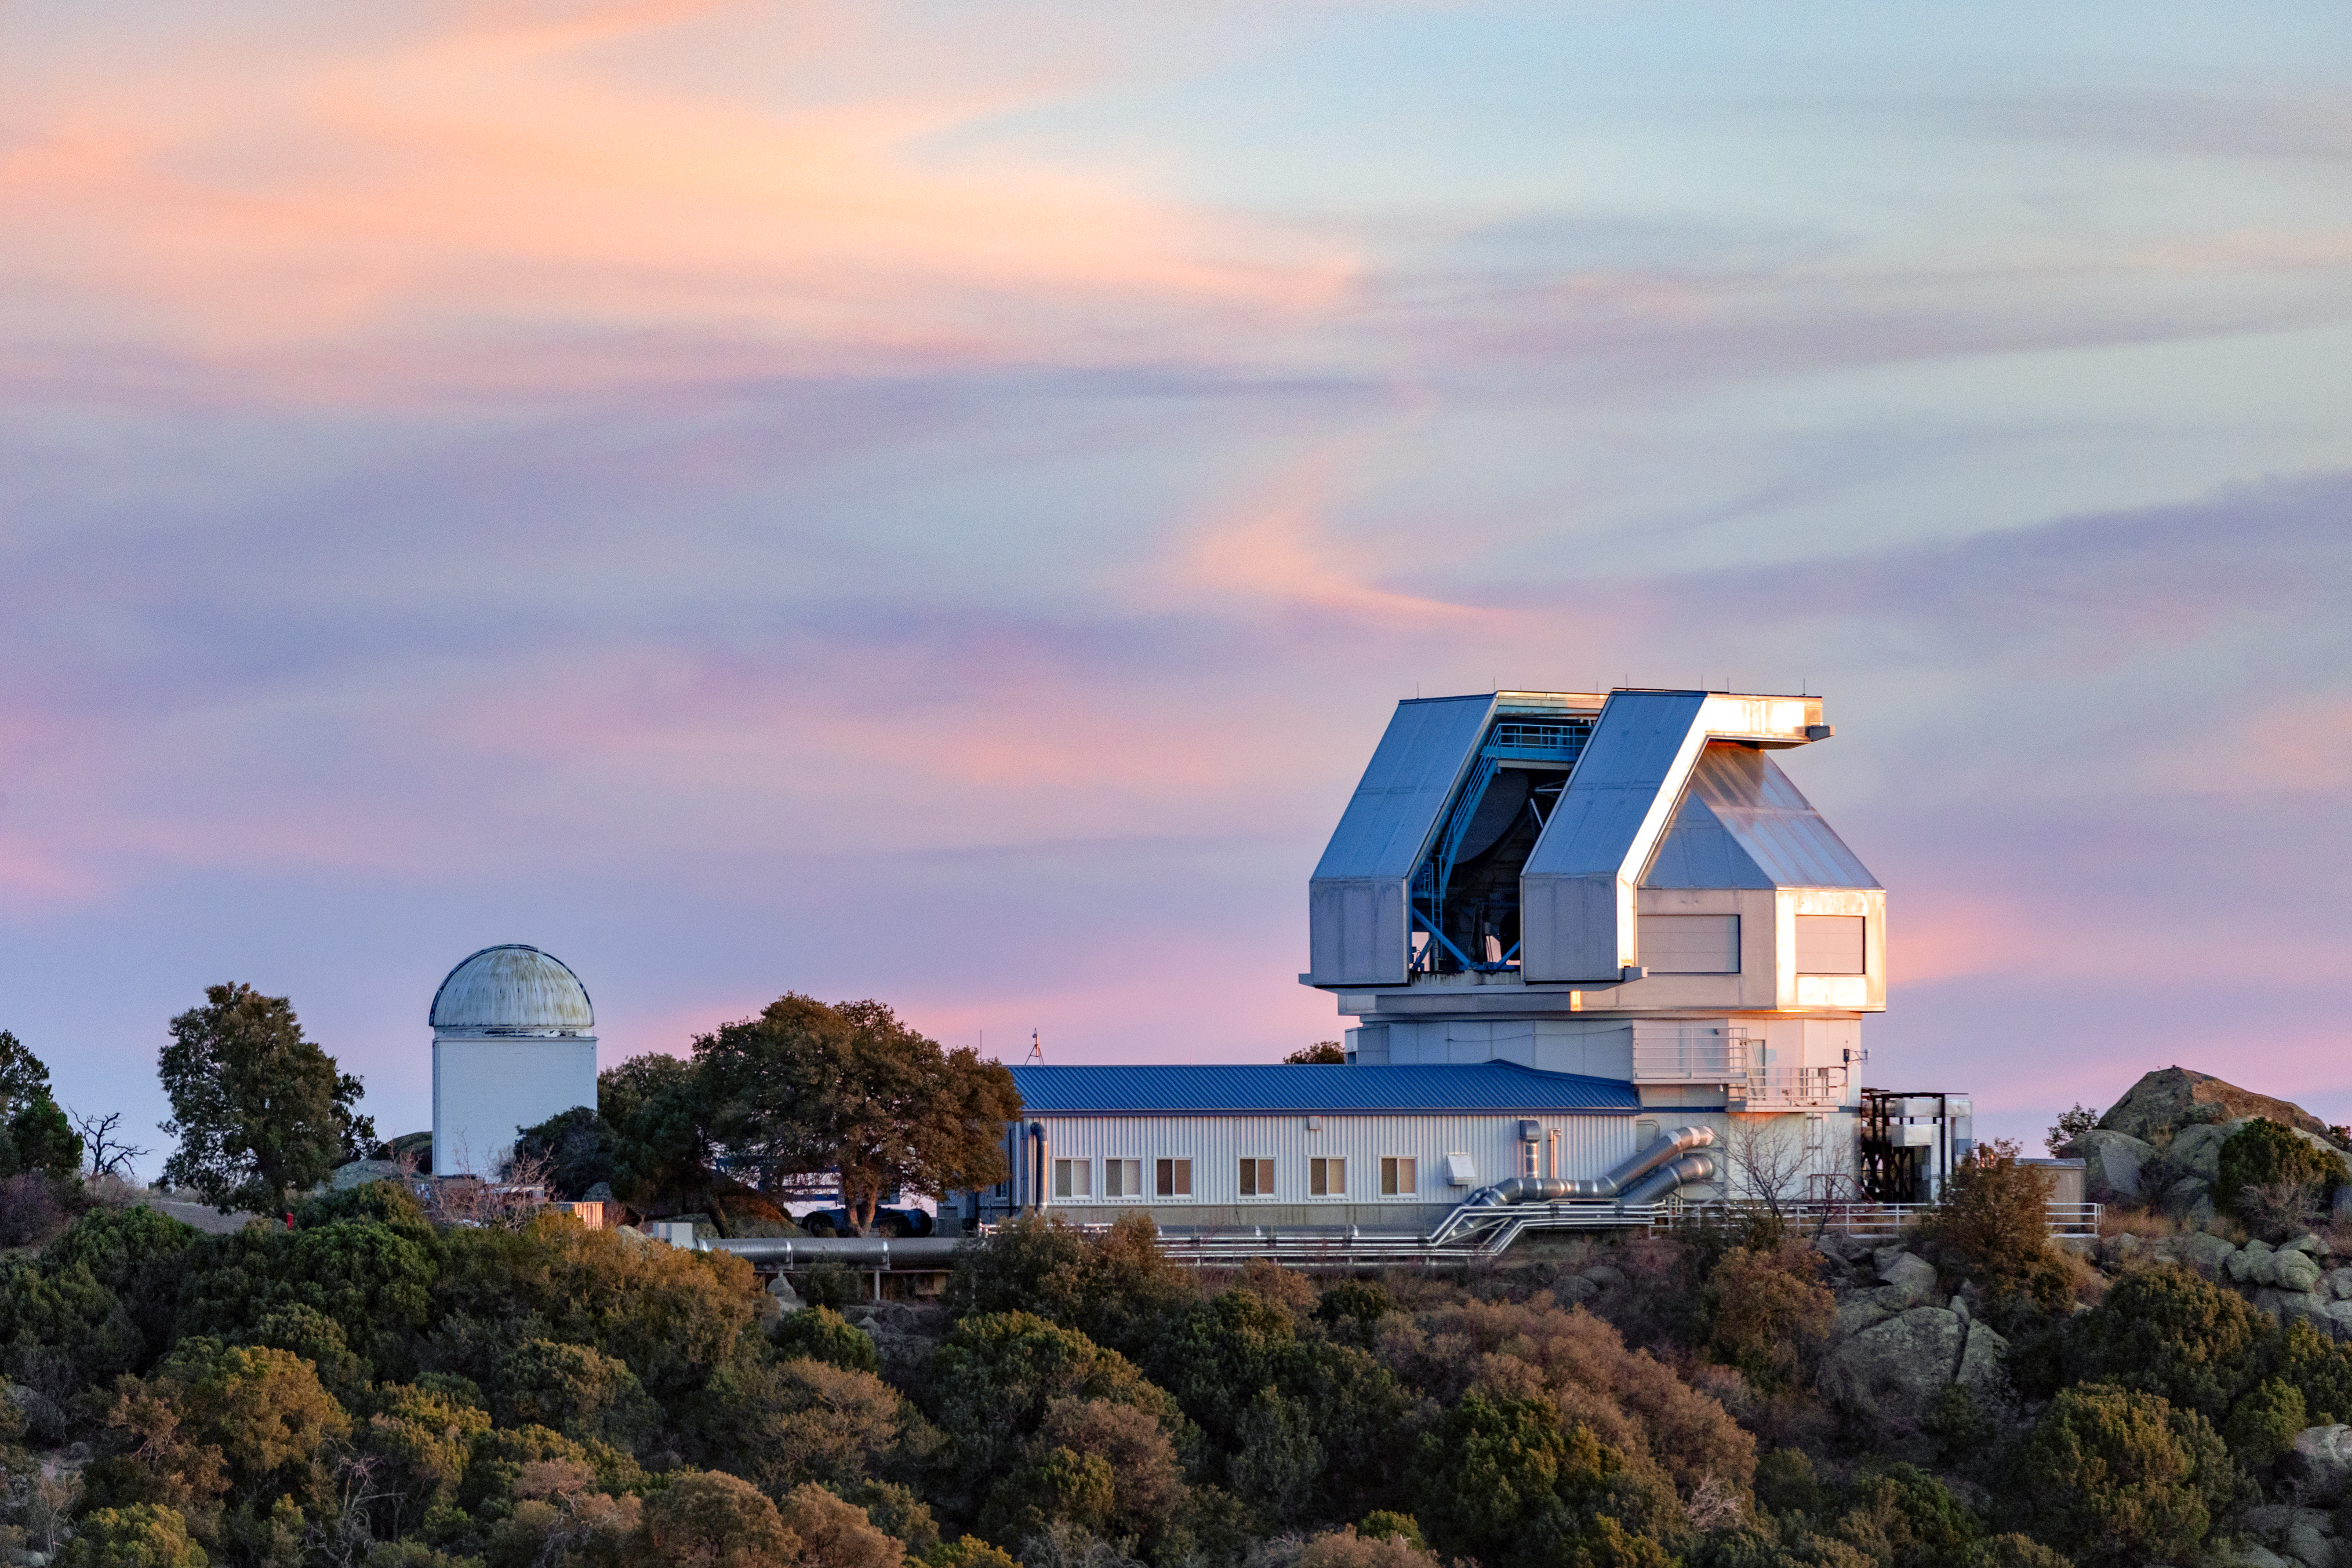

WIYN 3.5-meter Telescope

The WIYN 3.5-meter Telescope standing next to the Visitor Center Levine 0.4-meter Telescope on Kitt Peak National Observatory in Arizona.

Credit: KPNO/NOIRLab/NSF/AURA/T. Slovinský